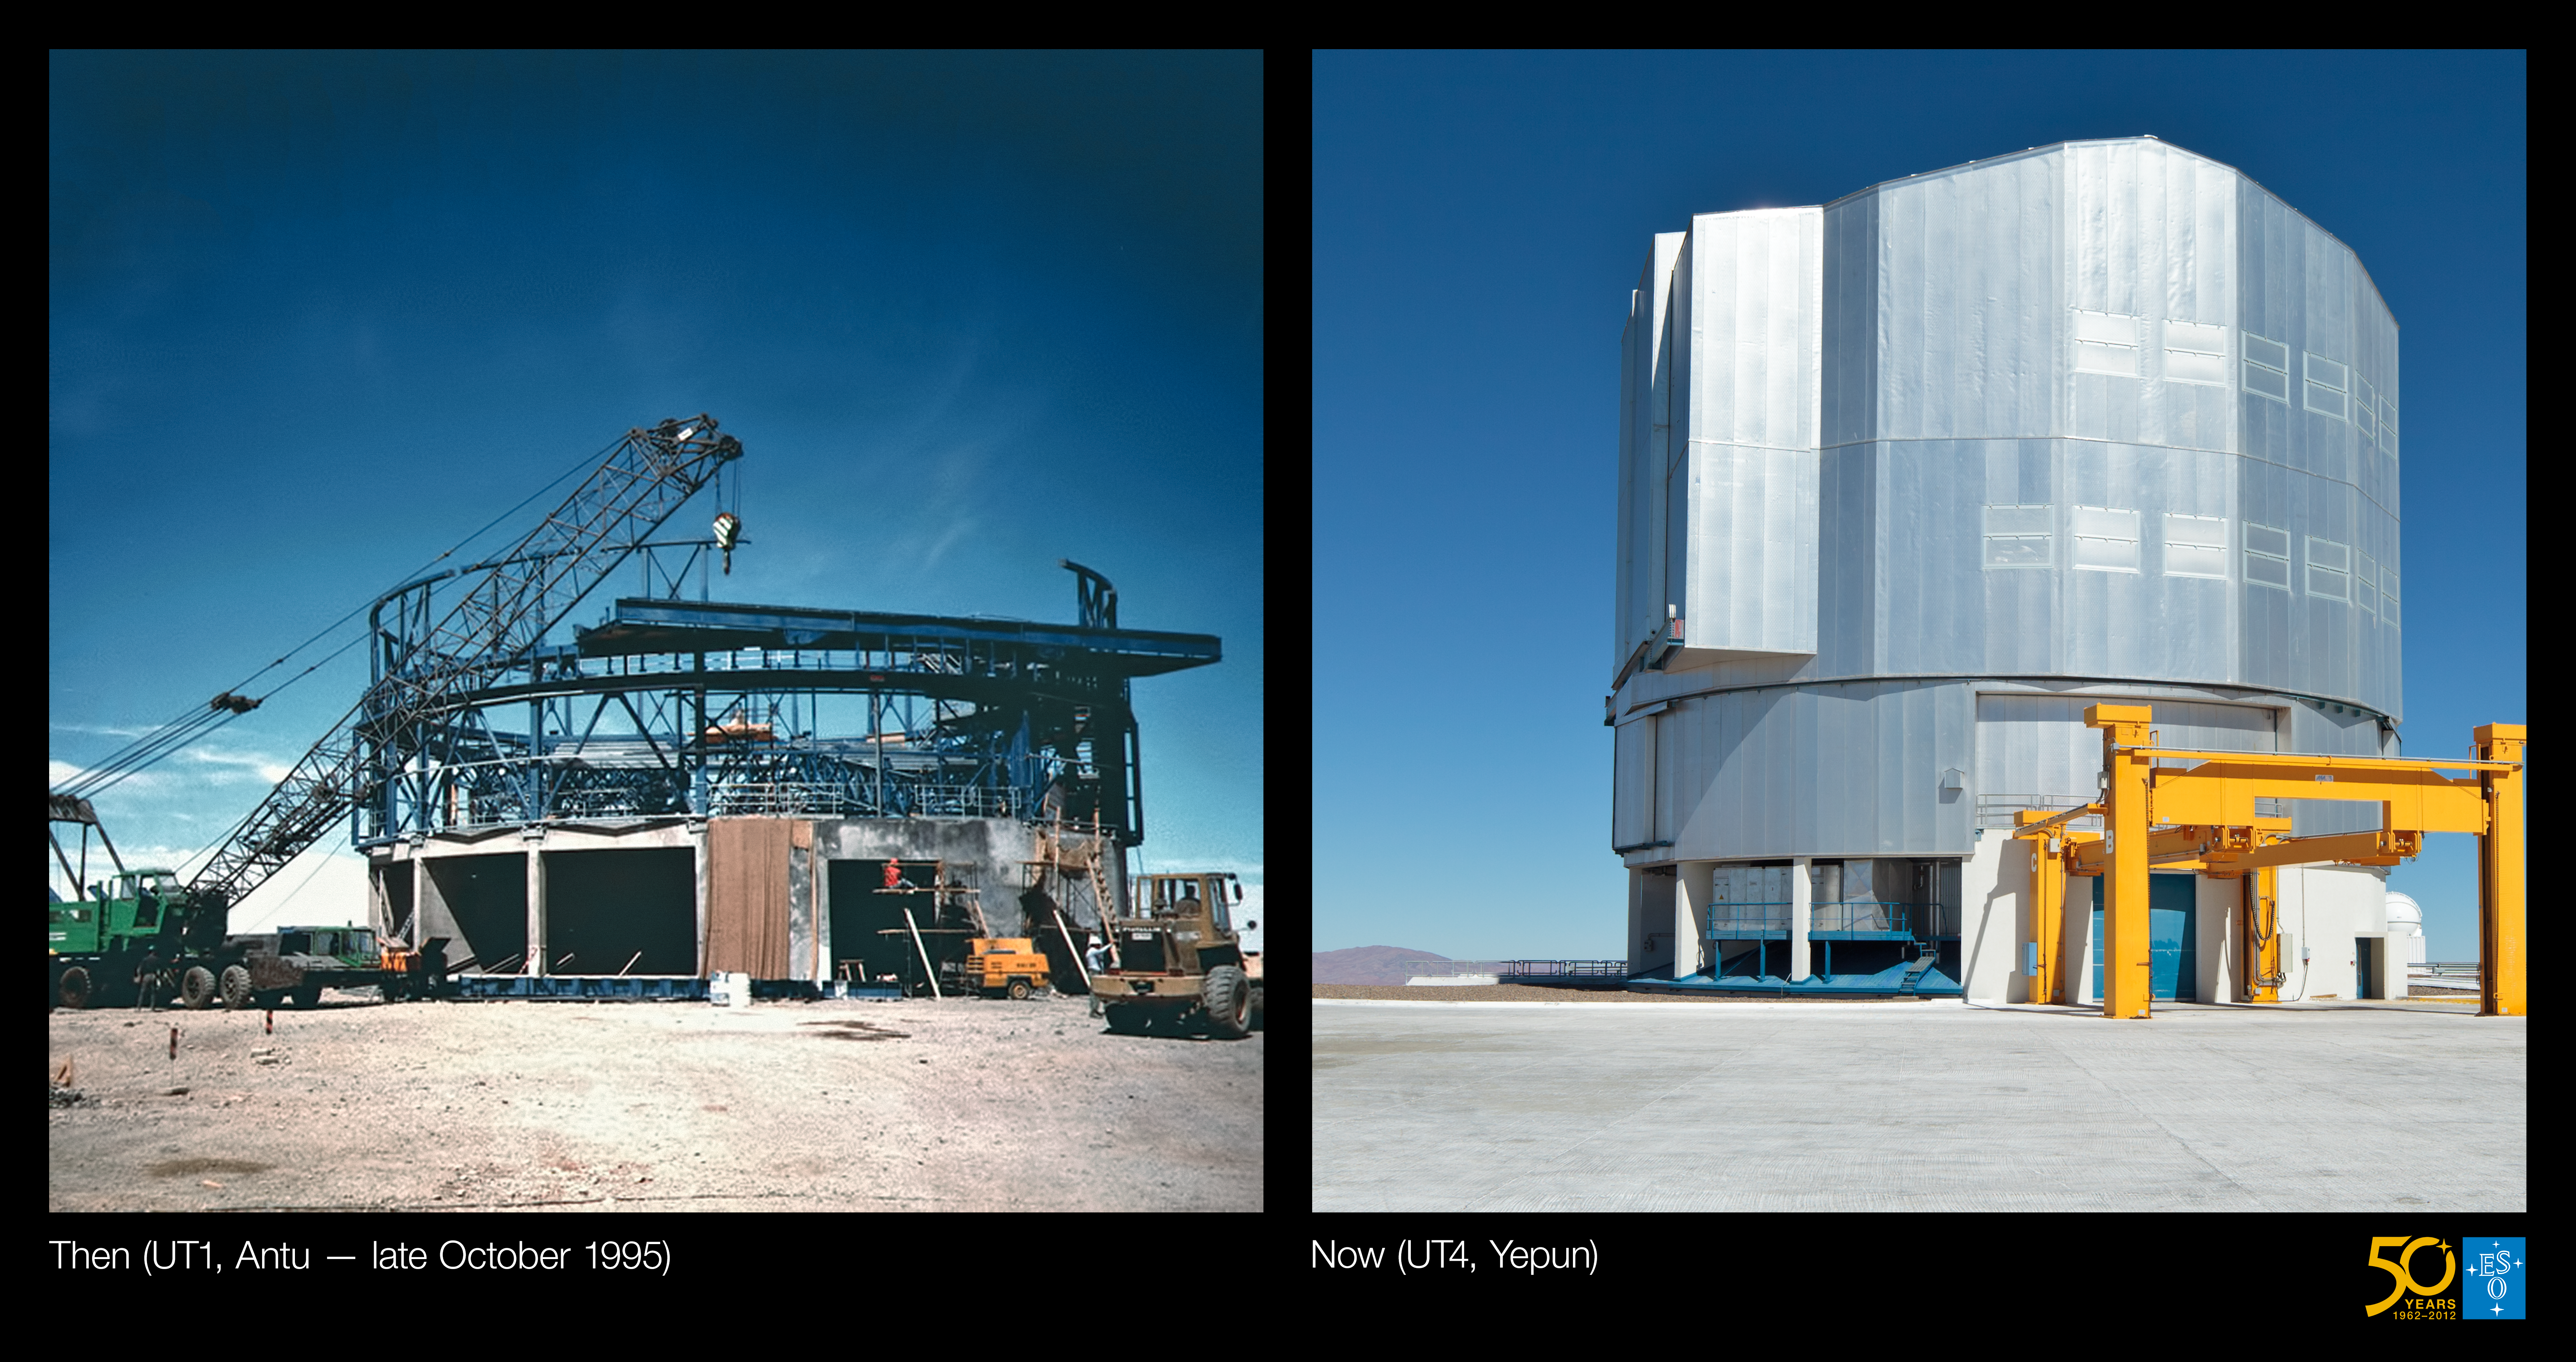

From Antu to Yepun (Side-by-side composite)

This is the side-by-side comparison image from the Then and Now comparison Picture of the Week: From Antu to Yepun — The construction of the VLT

Credit: ESO